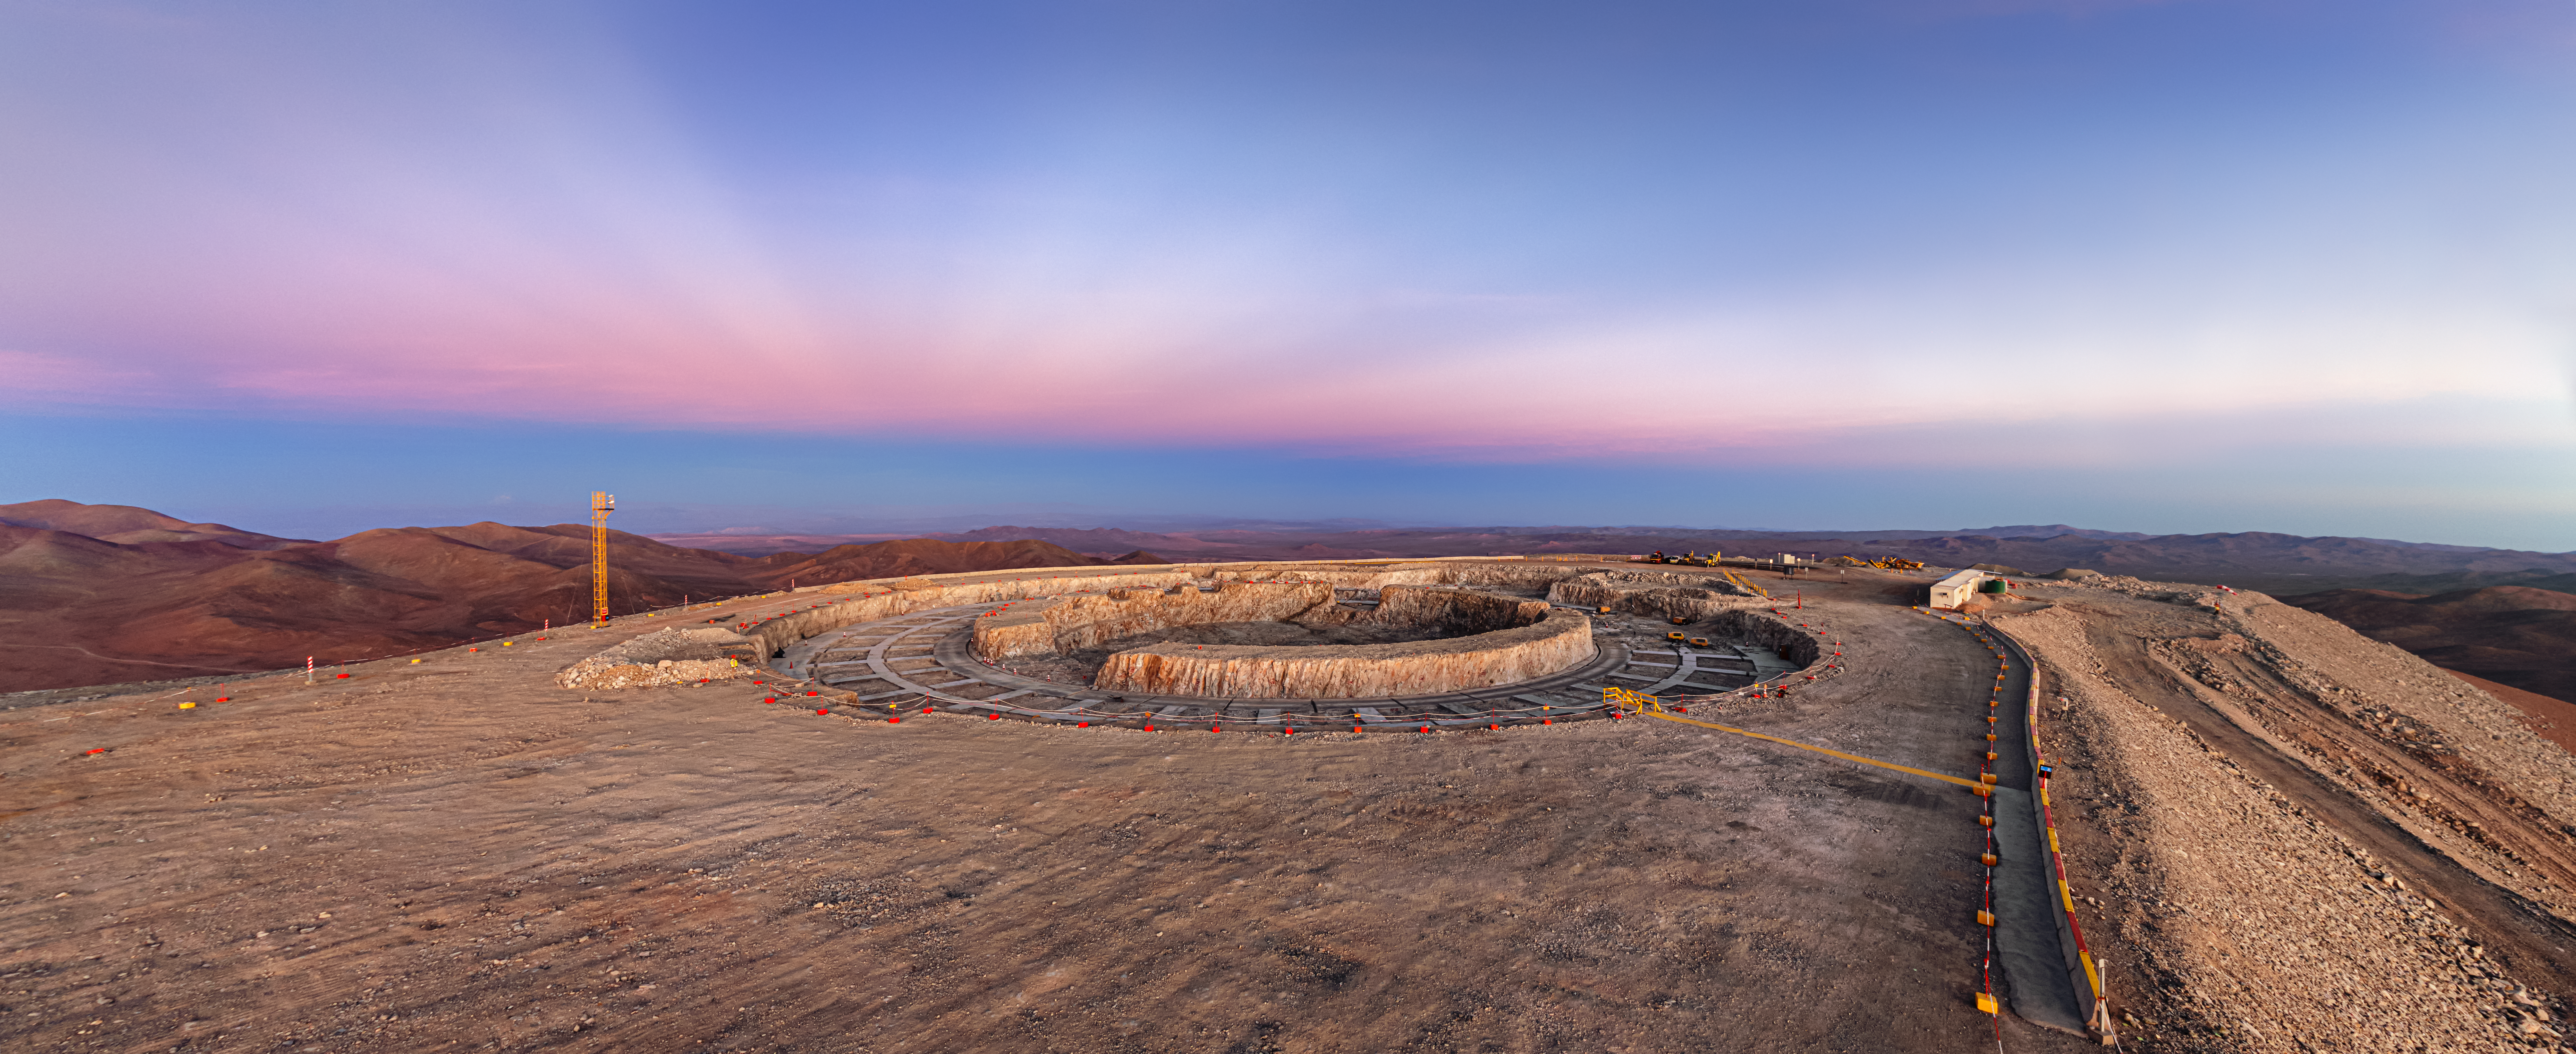

The construction site where the ELT is being built

Construction of the ELT is underway at Chile, 2019. The ELT is motivated by a wide rande of scientific challenges encountered by modern astronomy, and scientists hope its observations will uncover mysteries of the Universe. On this view, the constriction site falls into the twilight colours while significant anticrepuscular rays appears in the sky.

Credit: ESO/P. Horálek